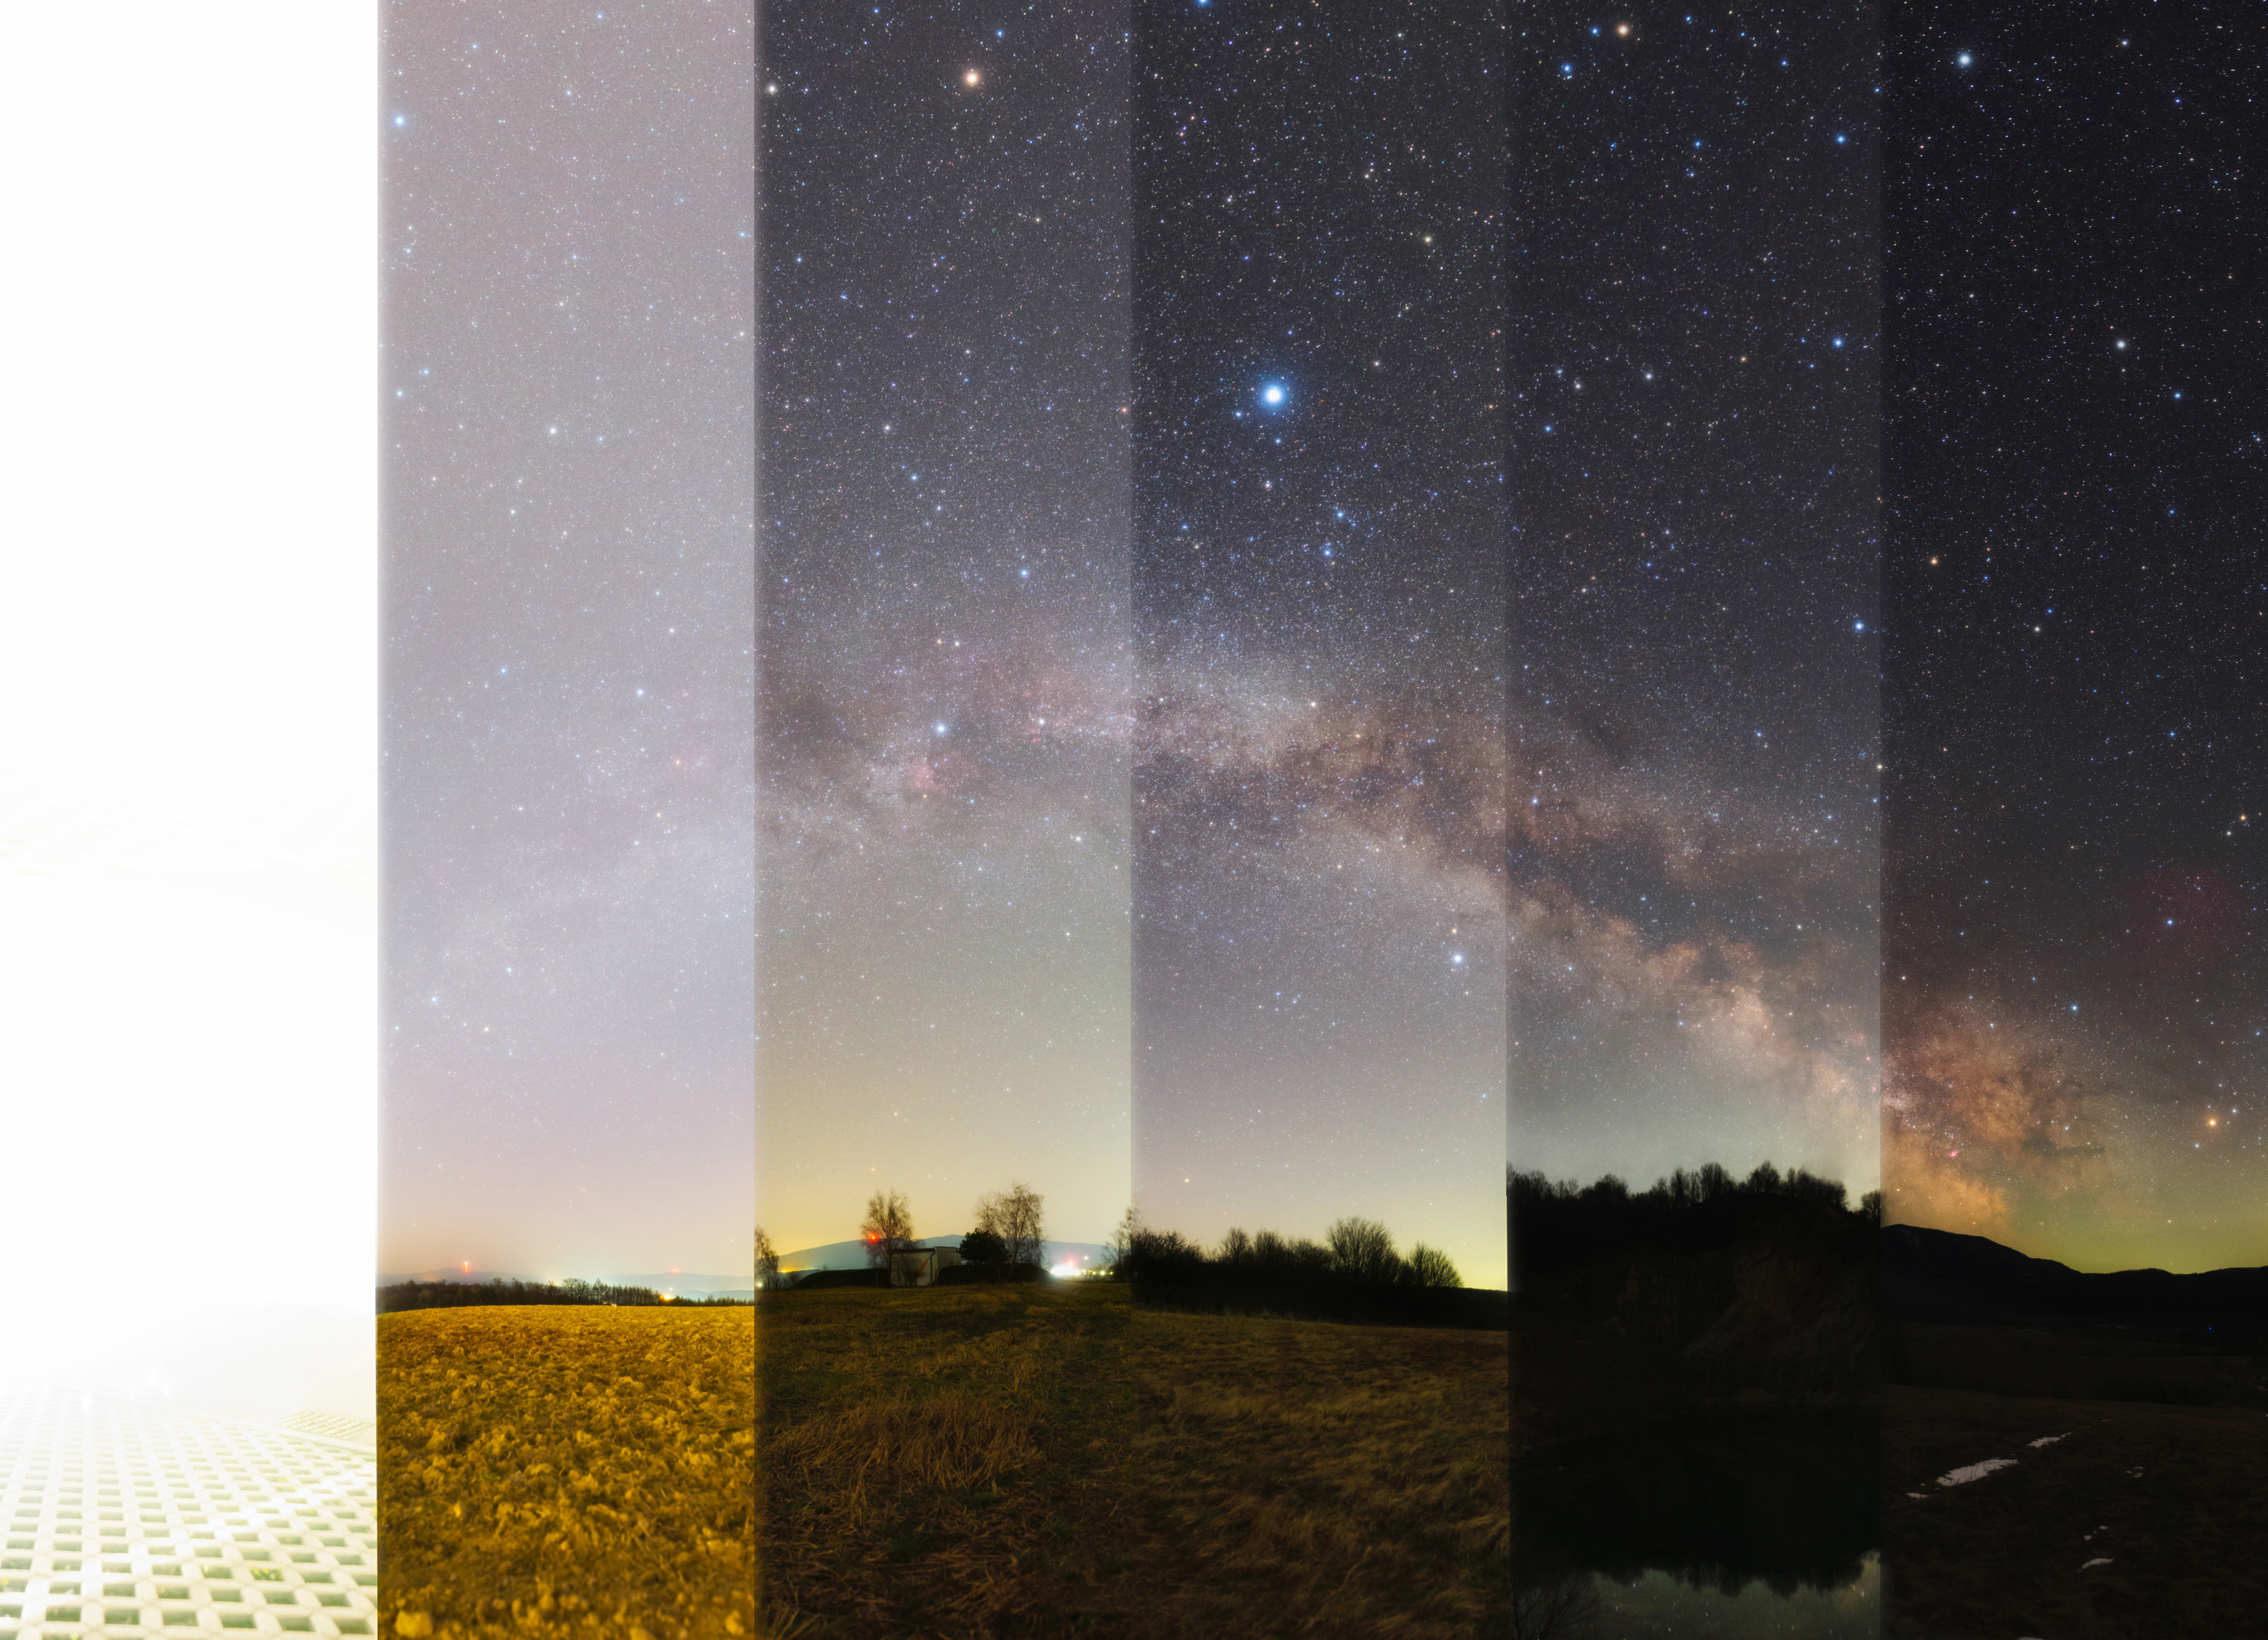

Light pollution, Second place

Second place in the 2021 IAU OAE Astrophotography Contest, category Light pollution: Real Light Pollution Panorama, by Tomáš Slovinský Slovakia.

This composite image taken in Slovakia in 2020 illustrates the effect due to artificial illumination of light polluted areas. The higher the level of light pollution, the less we can observe in the sky, notice how the number of stars visible even to a sensitive digital camera decreases from right to left. Light pollution not only affects the visibility of objects in the night sky, but also significantly impacts ecosystems, negatively affecting many animals, such as migratory night birds, which may encounter difficulties to find the direction to where they should migrate to, or the sea turtles, which may be confused by the lights from coastal cities located near the beaches where they are supposed to spawn. Light pollution can also negatively impact some human health. Therefore, it is important to preserve the dark and quiet night sky for the benefit of the entire planet and all the diverse life it supports.

Credit: Tomáš Slovinský/IAU OAE